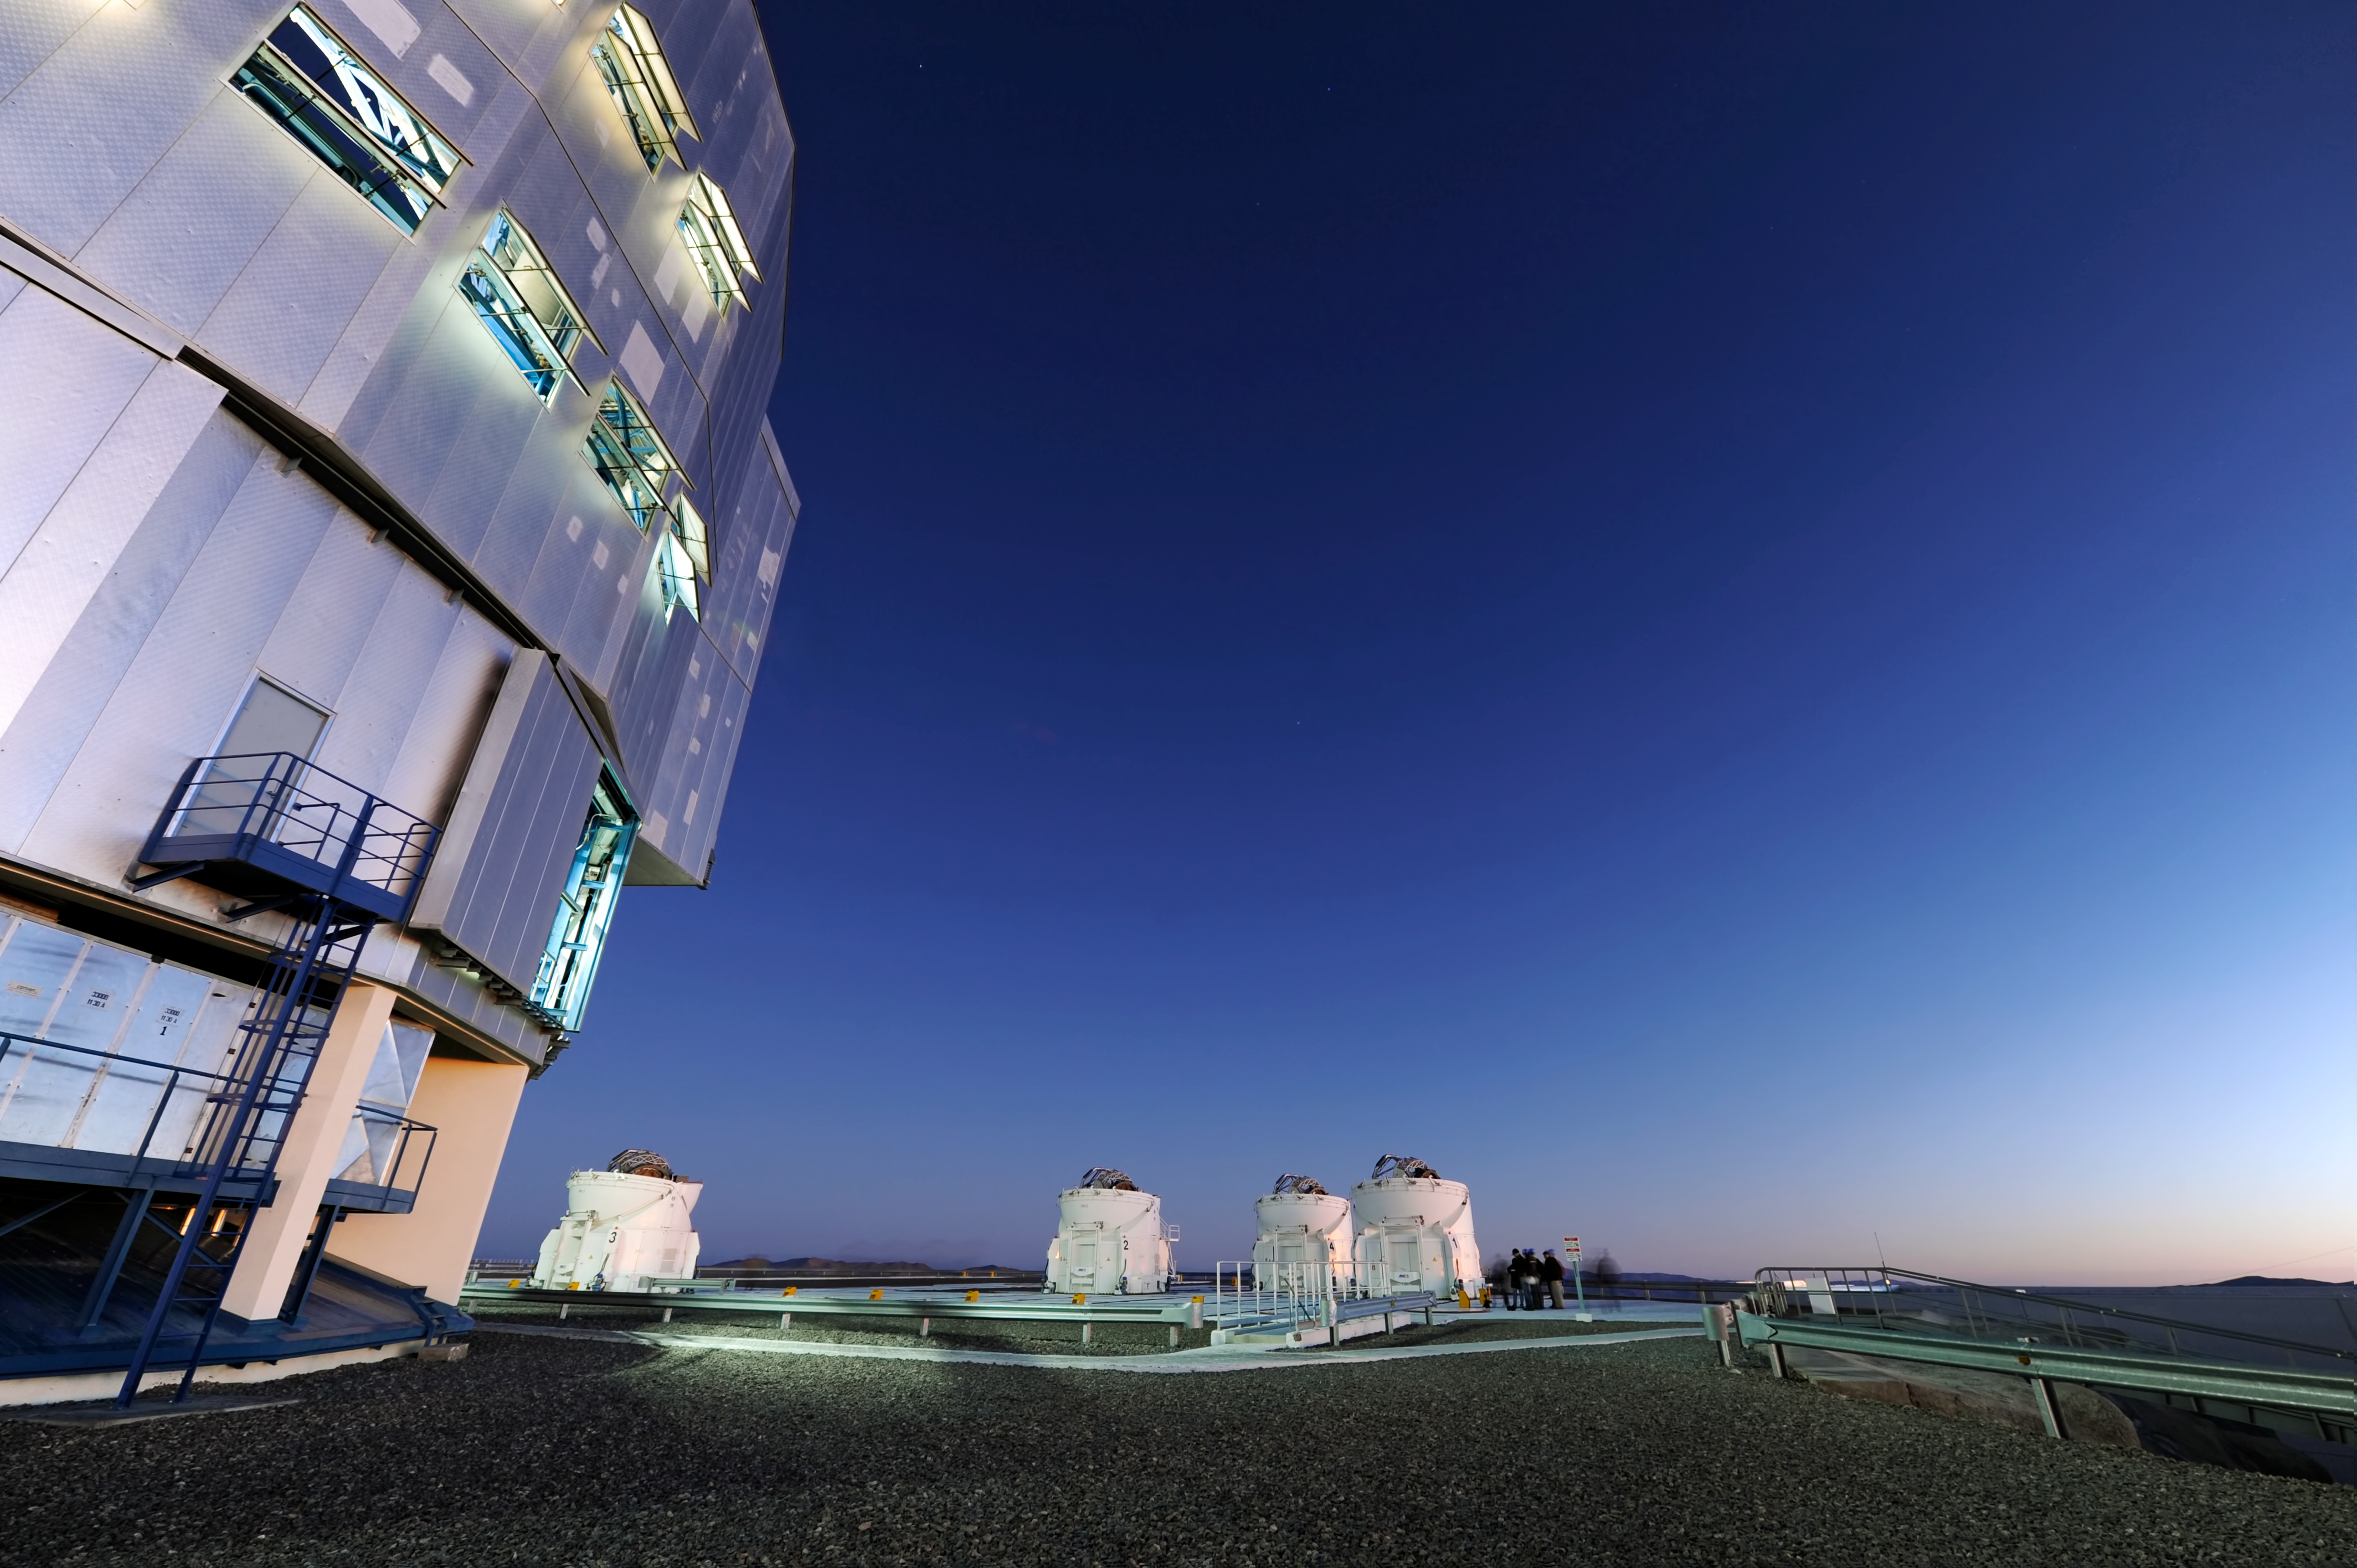

Big and bigger

A small crowd gathers by the telescopes to see the night in at ESO’s Paranal Observatory in Chile. For most, sunset marks the end of a working day — a time for rest. But not here; nighttime is when the real work is done, with a clear night’s sky as the workplace.

The crowd looks tiny, dwarfed by the telescopes to their left. These domes house the four 1.8-metre-diameter Auxiliary Telescopes that are part of the Very Large Telescope array (VLT). But the real giant of the picture is at the far left; if the Auxiliary Telescopes make the crowd look small, then the VLT Unit Telescope makes them look like ants. The VLT has four 8.2-metre telescopes like this, some of the largest telescopes on the planet.

But if you think that’s big, wait for the European Extremely Large Telescope (E-ELT), set for first light in the early 2020s. Its mirror will be a whopping 39 metres in diameter! As we look to the future, ESO will be bringing the world bigger and better eyes on the sky.

Credit: ESO/C. Malin